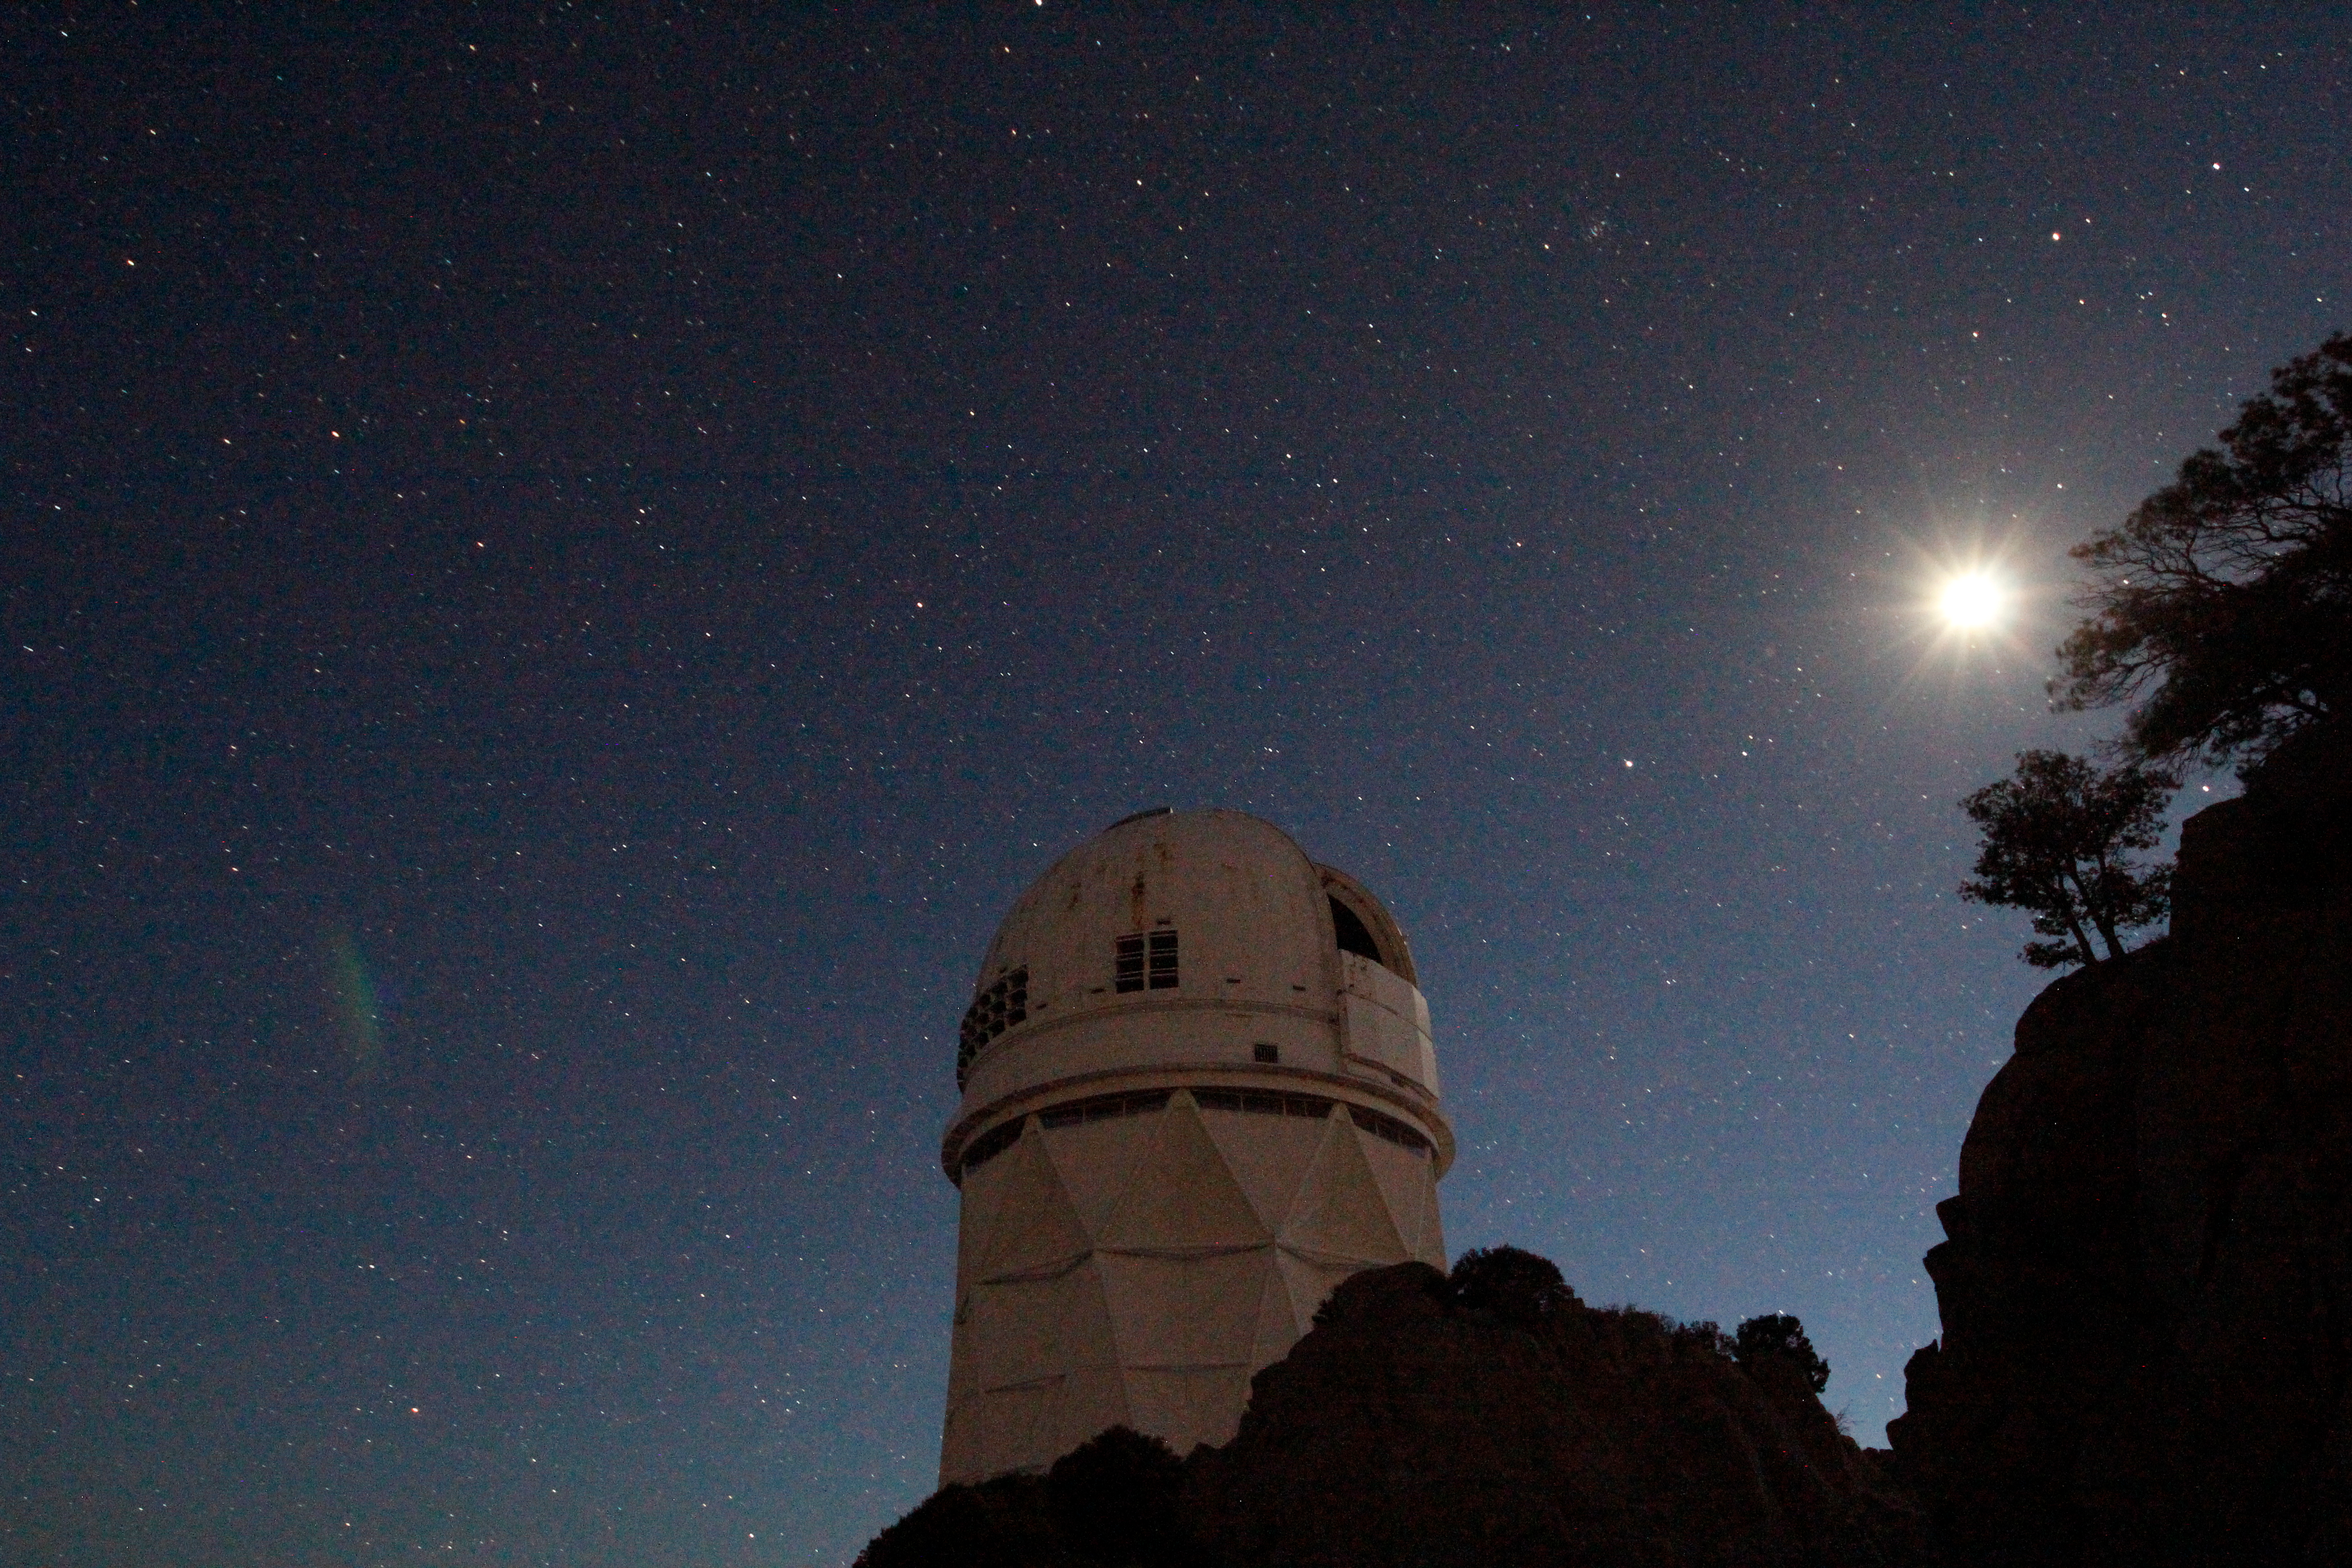

Nicholas U. Mayall 4-meter Telescope

The Nicholas U. Mayall 4-meter Telescope at Kitt Peak National Observatory.

Credit: KPNO/NOIRLab/NSF/AURA/P. Marenfeld